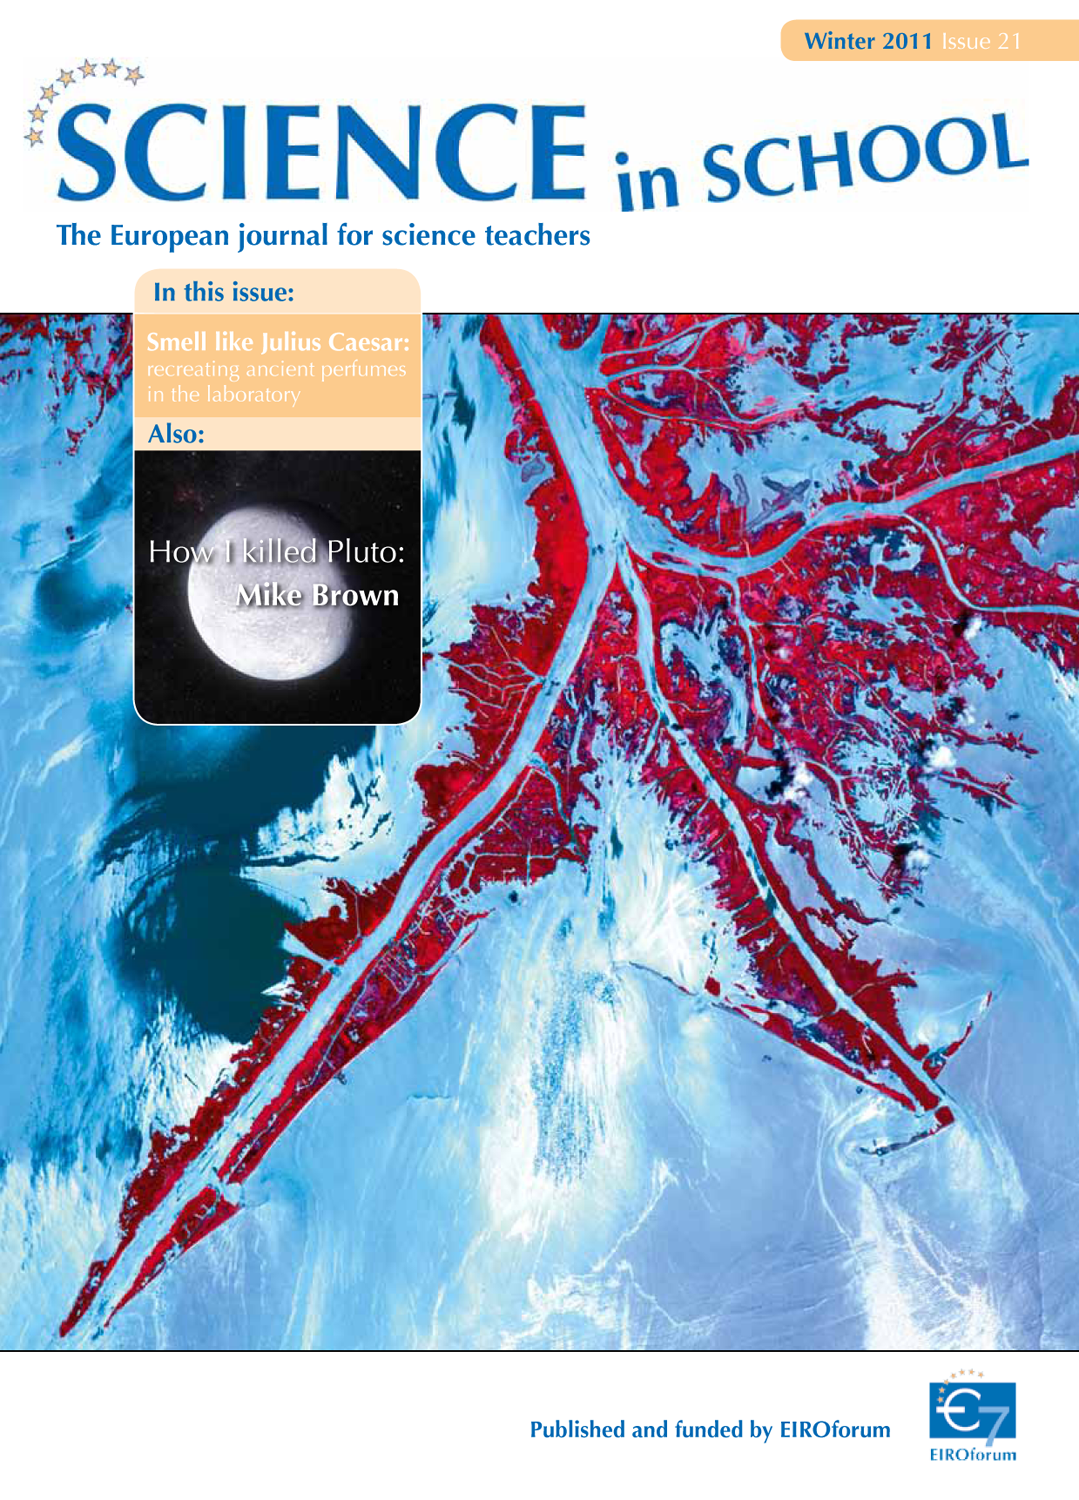

Science in School issue 21

More information and download options are available on:
http://www.eso.org/public/products/periodicals/sis_21/

Credit: Science in School